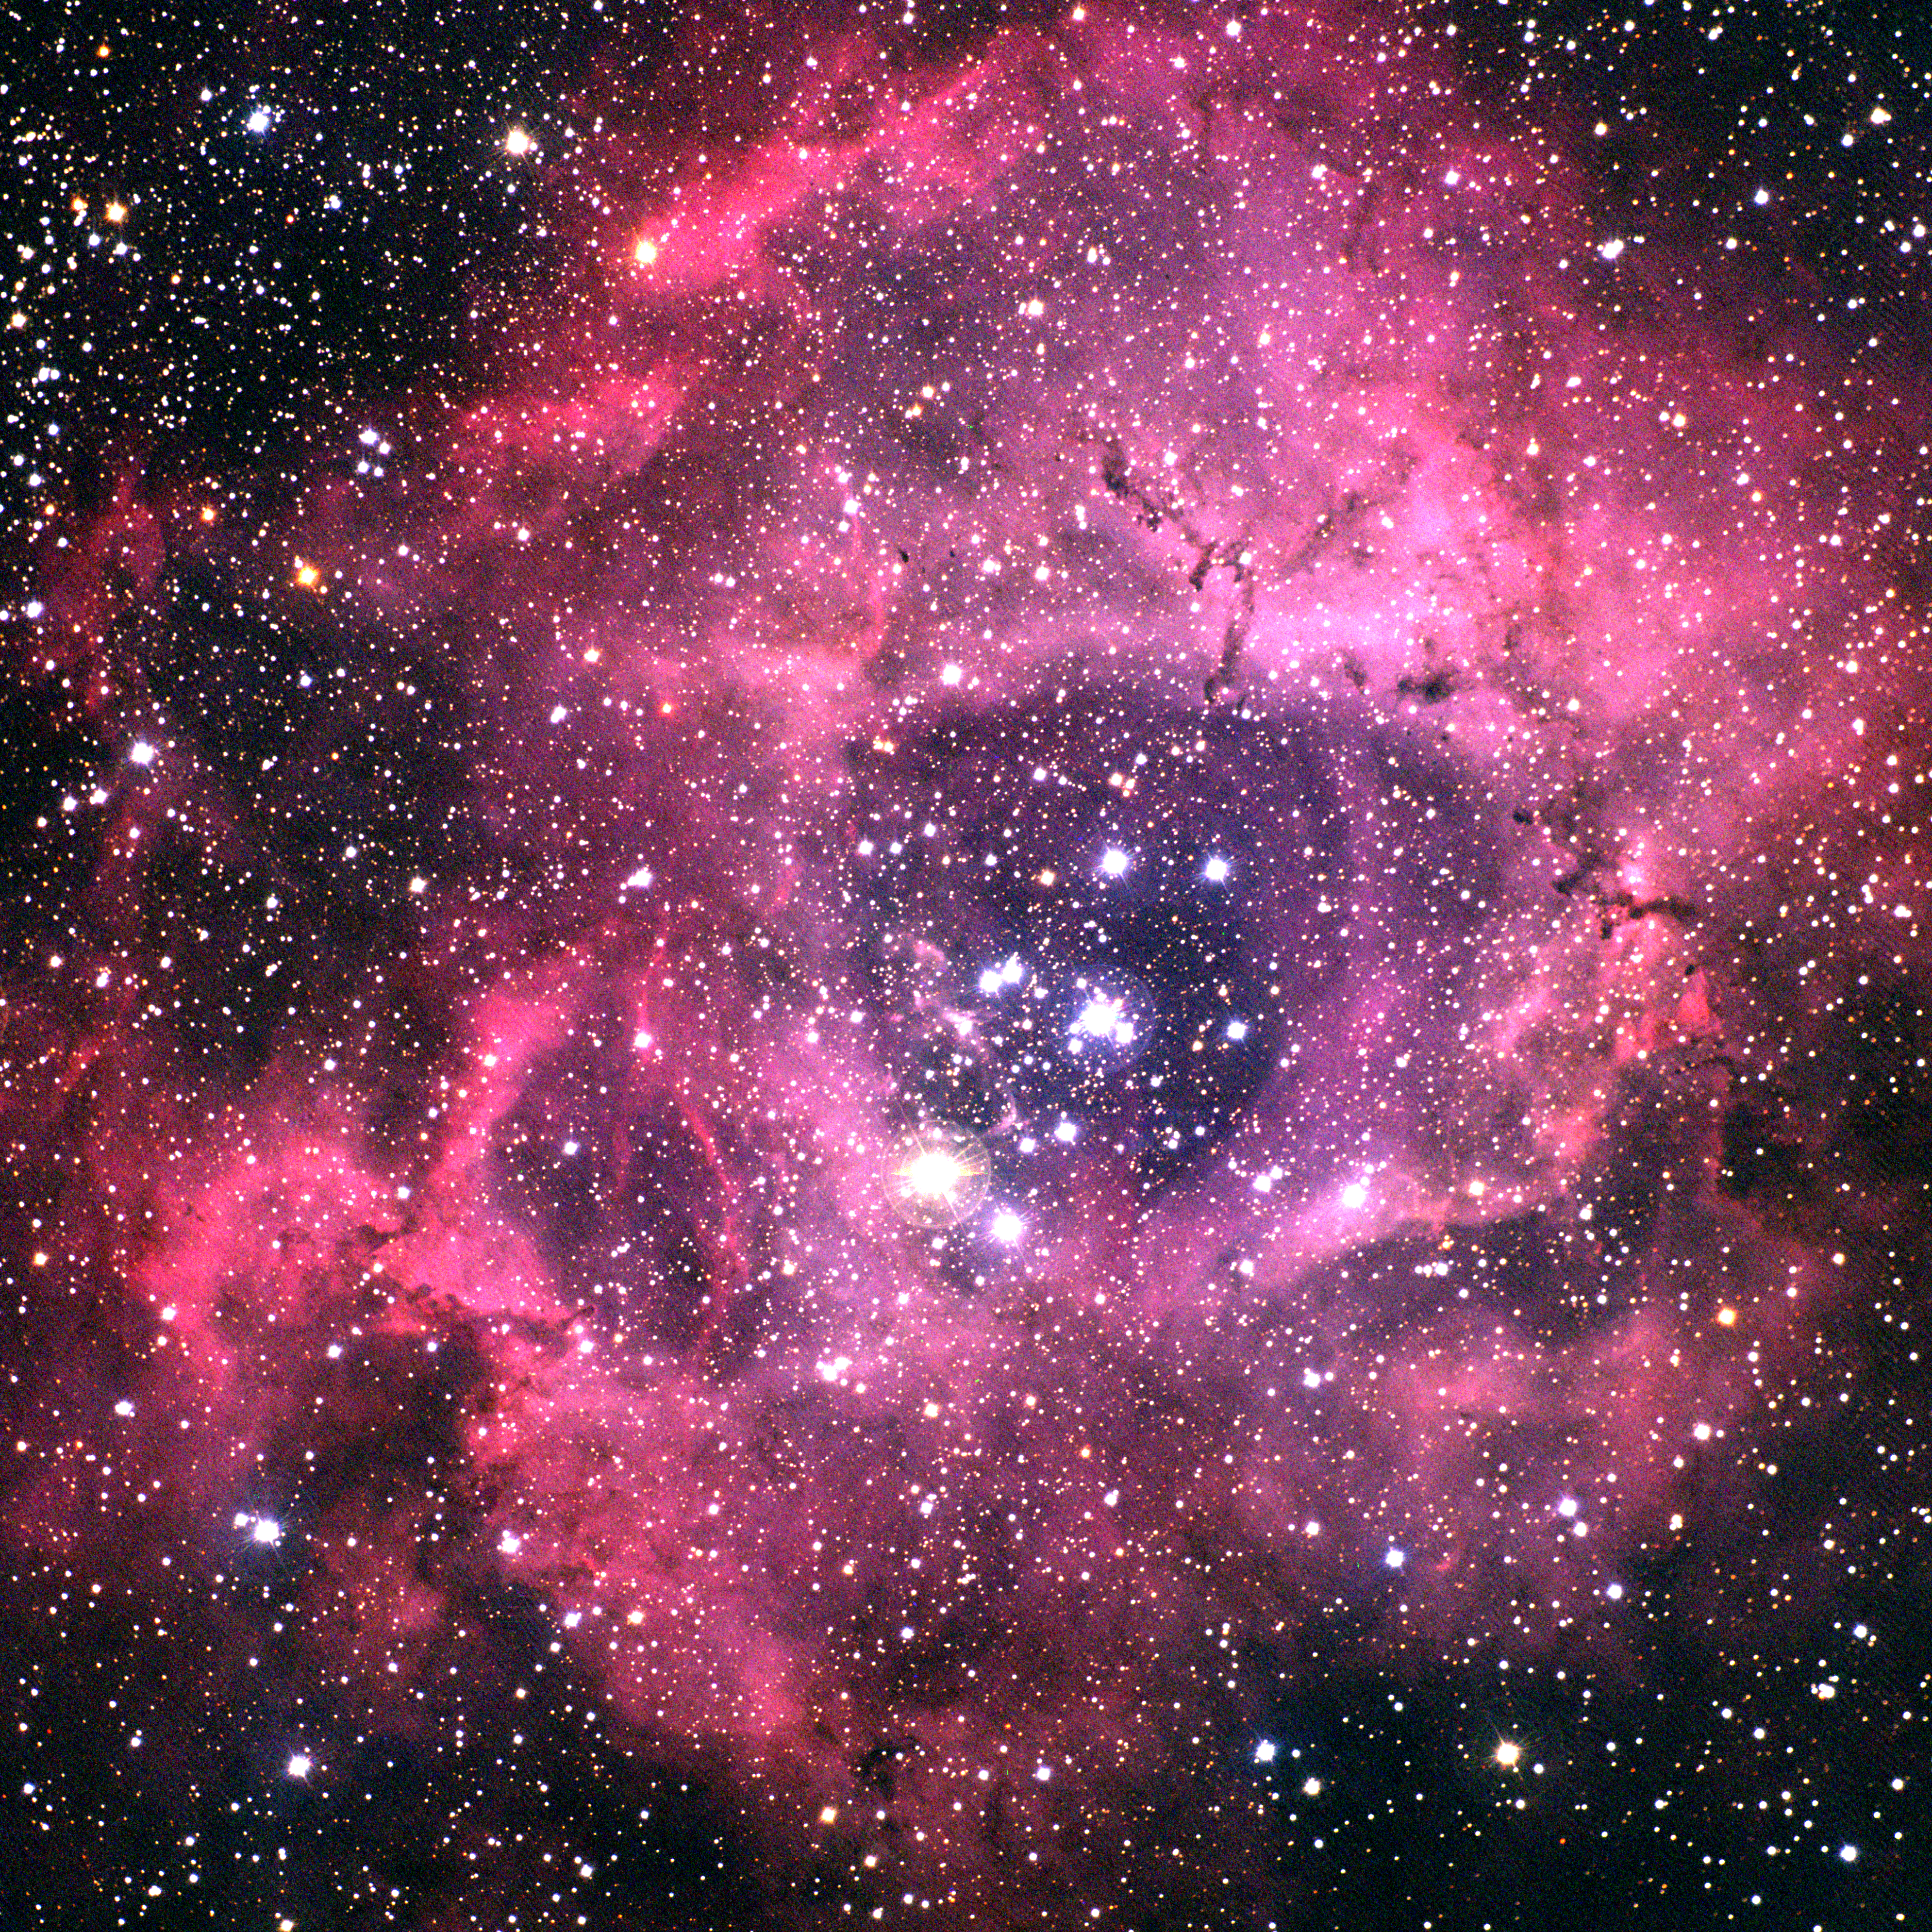

Rosette Nebula, NGC 2237

The Rosette Nebula in the constellation Monoceros. This image, despite being a degree across, still does not include the full size of this magnificent nebula. This color picture was made from CCD images taken in September 1997 at the Burrell Schmidt telescope of the Warner and Swasey Observatory of the Case Western Reserve University, located on Kitt Peak in southwestern Arizona. The image is rather fuzzy, as the weather conditions gave rather poor seeing, and there is a low level noise pattern due to an electrical problem with the CCD imager. As a result, the high resolution version is not really of much use, but it is included for completeness. This image will be replaced when a better one becomes available.

Credit: KPNO/NOIRLab/NSF/AURA/N. A. Sharp